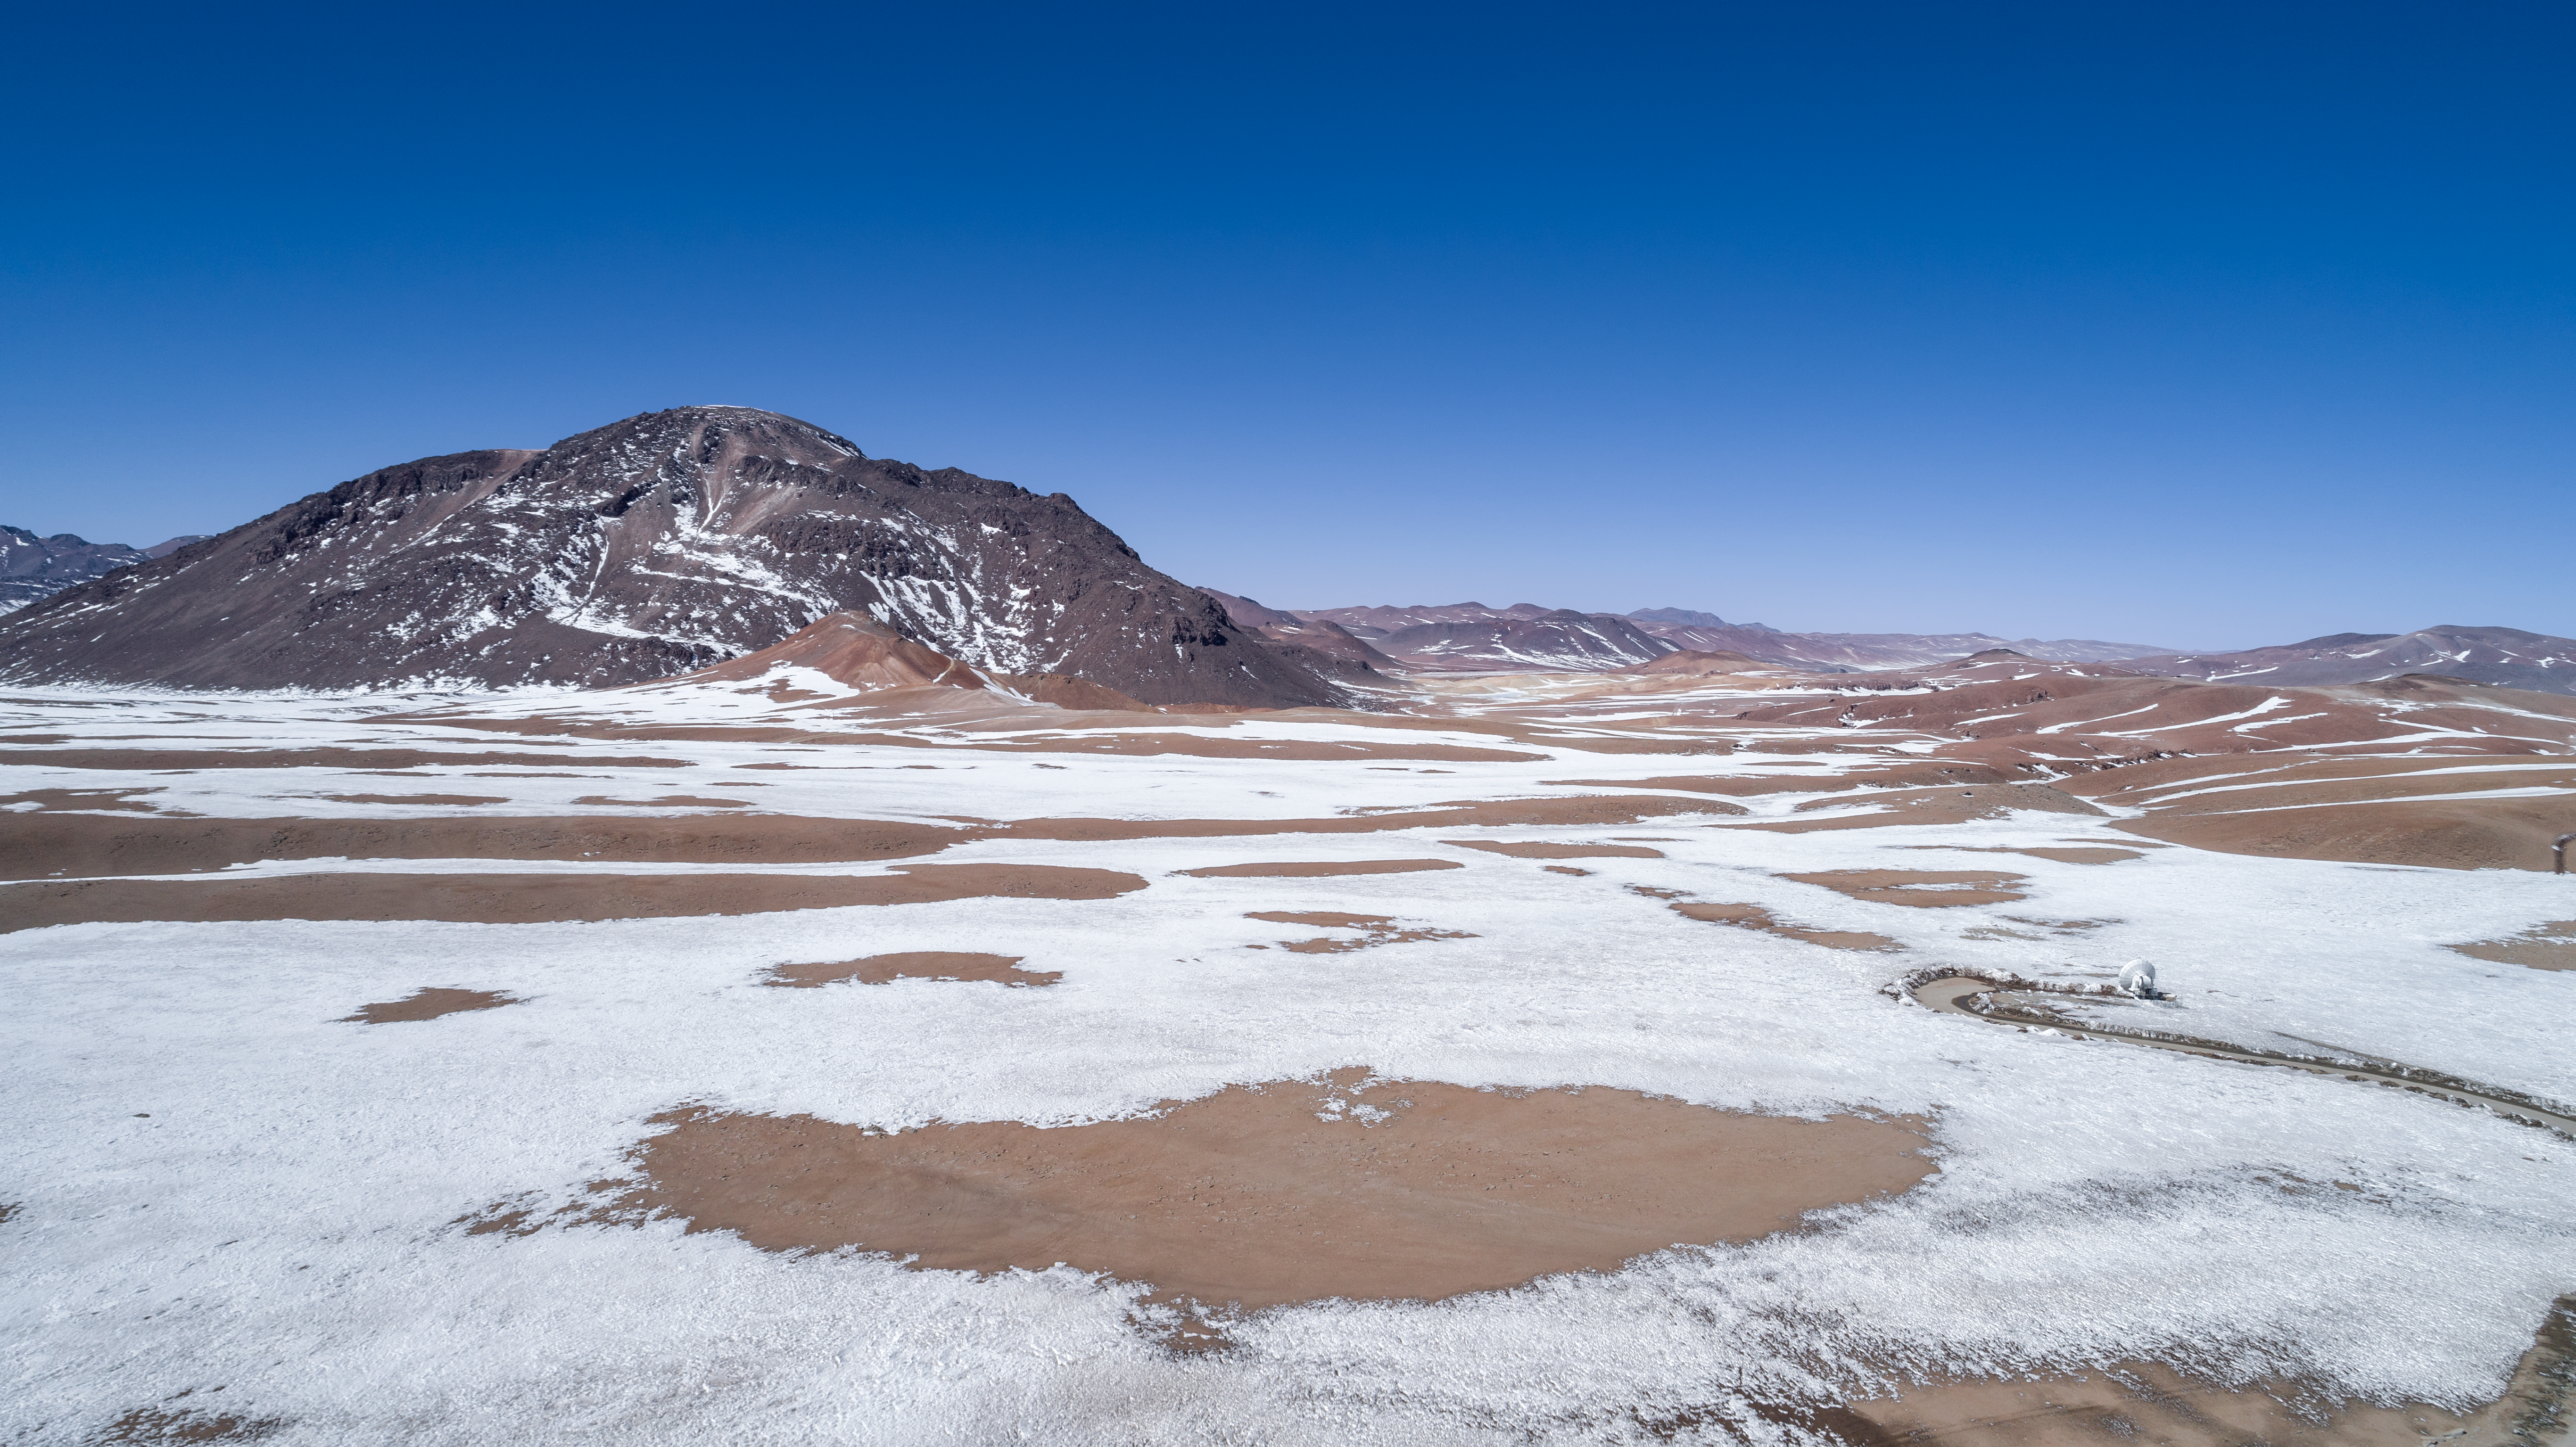

A telescope in the snow

A single telescope of the Atacama Large Millimeter/submillimeter Array (ALMA) stands among the winter mountainous scenery near the top of the Chajnantor Plateau.

Credit: ALMA (ESO/NAOJ/NRAO)